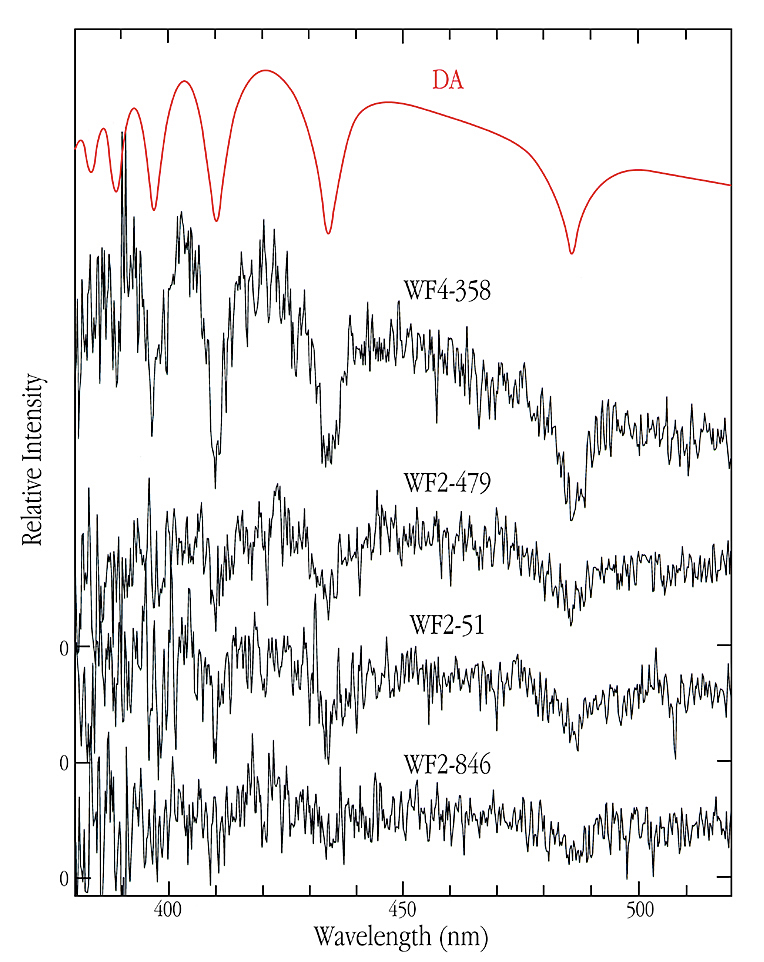

Spectrum of white dwarf stars in NGC 6397

This chart displays the spectra of four White Dwarf stars in globular cluster NGC 6397, obtained with ANTU/FORS1 and identified as such from these data. The spectra were shifted vertically so that they do not overlap. The wavelength is indicated along the abscissa; the intensity along the ordinate. A "standard" spectrum of a White Dwarf star (of spectral type DA - the hydrogen-rich variety) is shown at the top for comparison. Broad absorption lines from hydrogen atoms in the atmosphere are visible. Although the signal-to-noise ratio is quite small, especially for the lower spectra of the fainter stars, they all show the same strong, broad absorption lines as the comparison spectrum. This permits to classify them unambiguously as WD stars. Individual differences, for instance of the widths of the absorption lines, are clearly present and point to different surface gravity and masses.

Credit: ESO